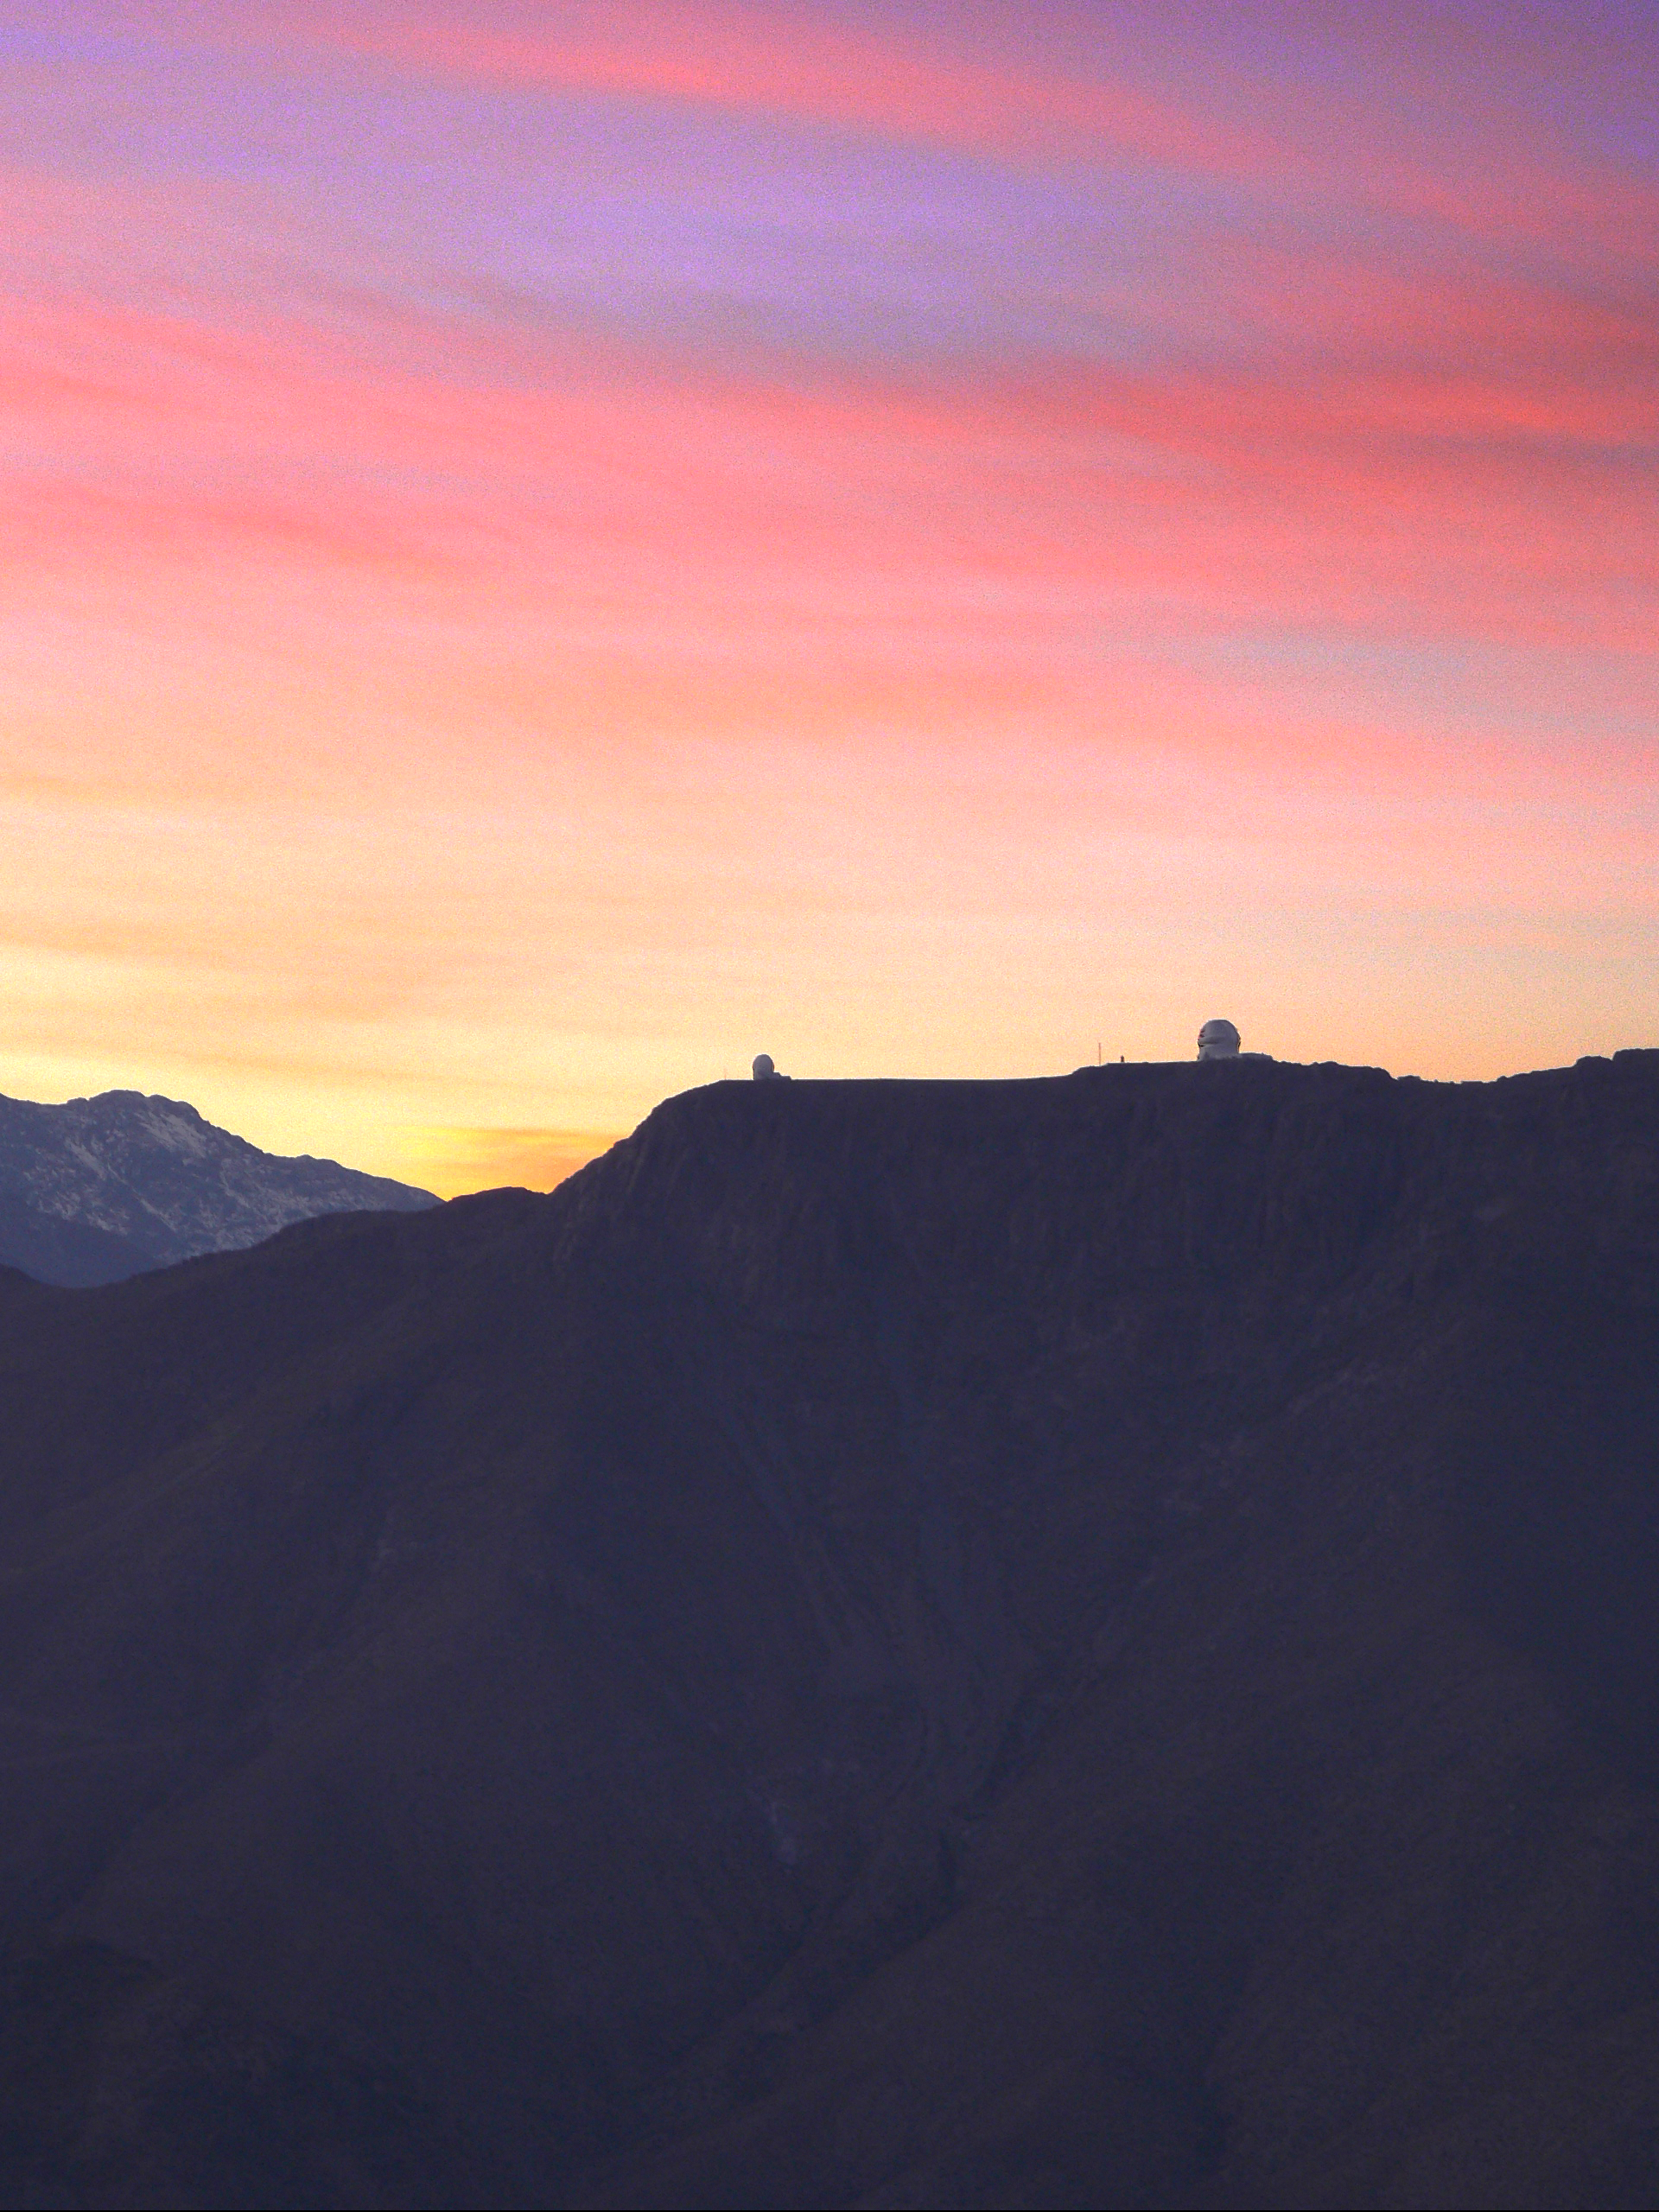

SOAR and Gemini South from Cerro Tololo

The SOAR and Gemini South telescopes are seen atop Cerro Pachón in Chile, from the vantage point of nearby Cerro Tololo Inter-American Observatory, as the sun rises on September 8, 2005.

Credit: James Rhoads